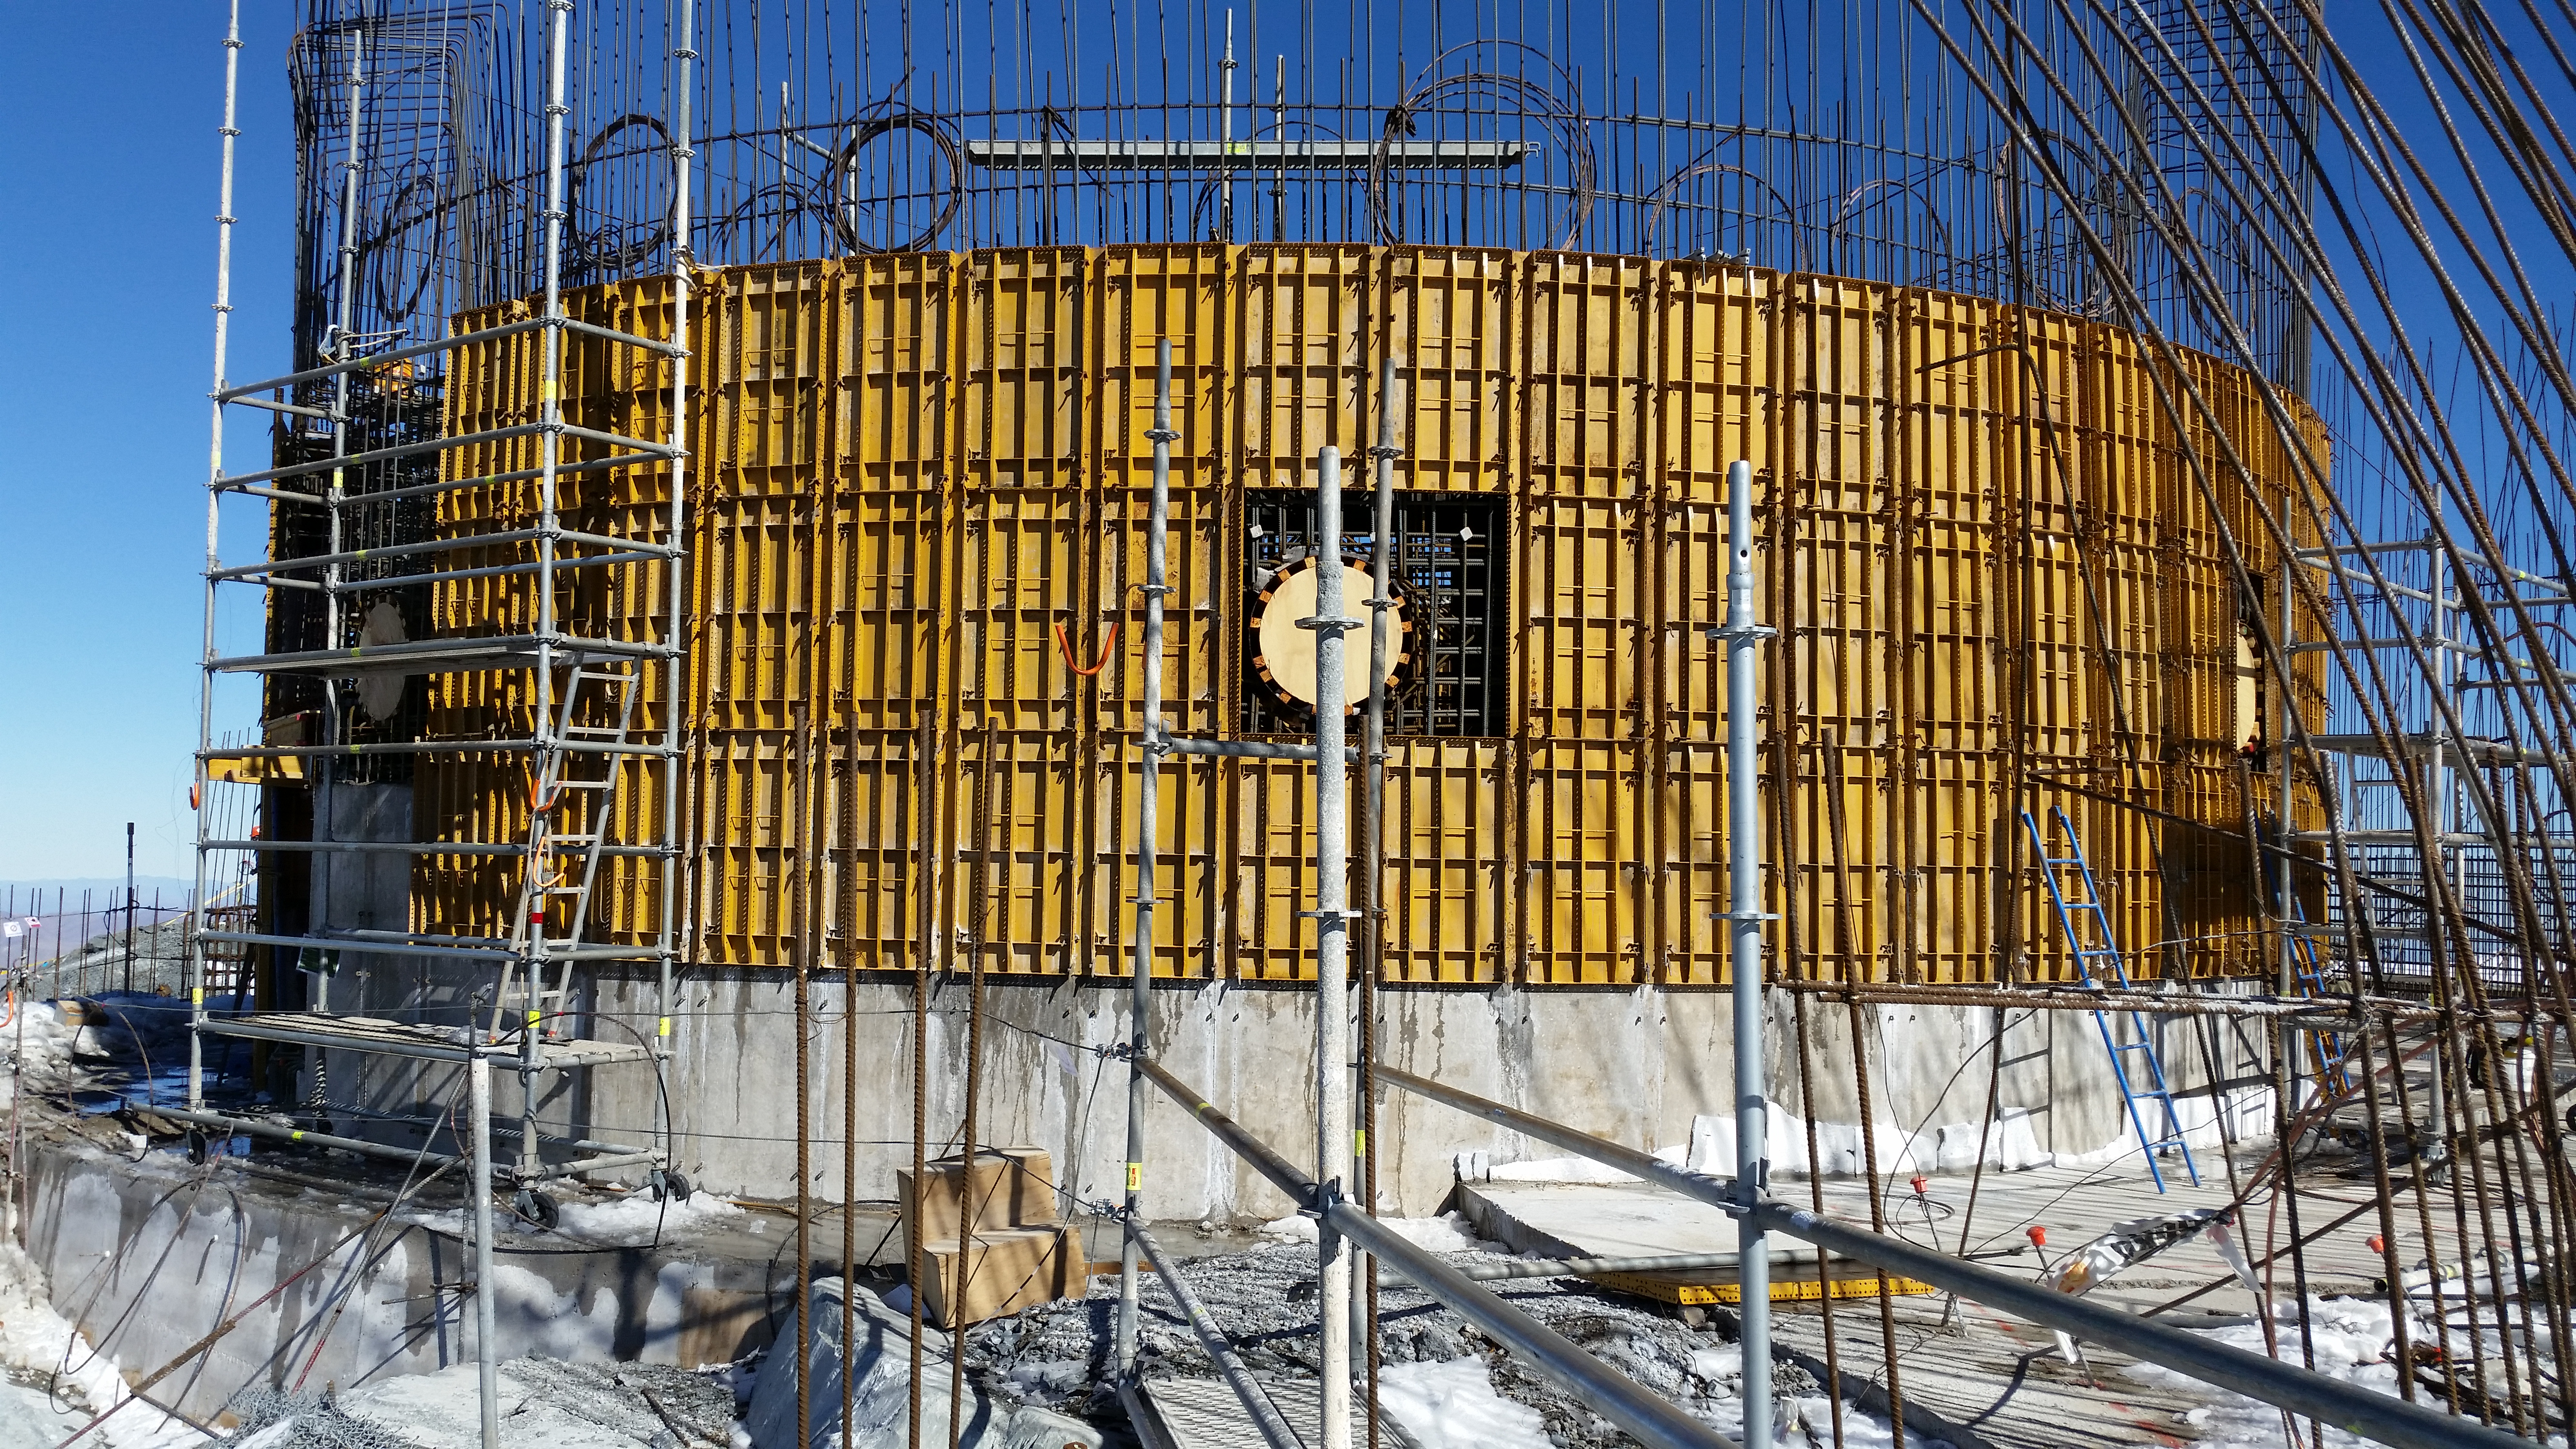

Pier forms

Progress advances on the pier forms.

Credit: Rubin Observatory/NSF/AURA